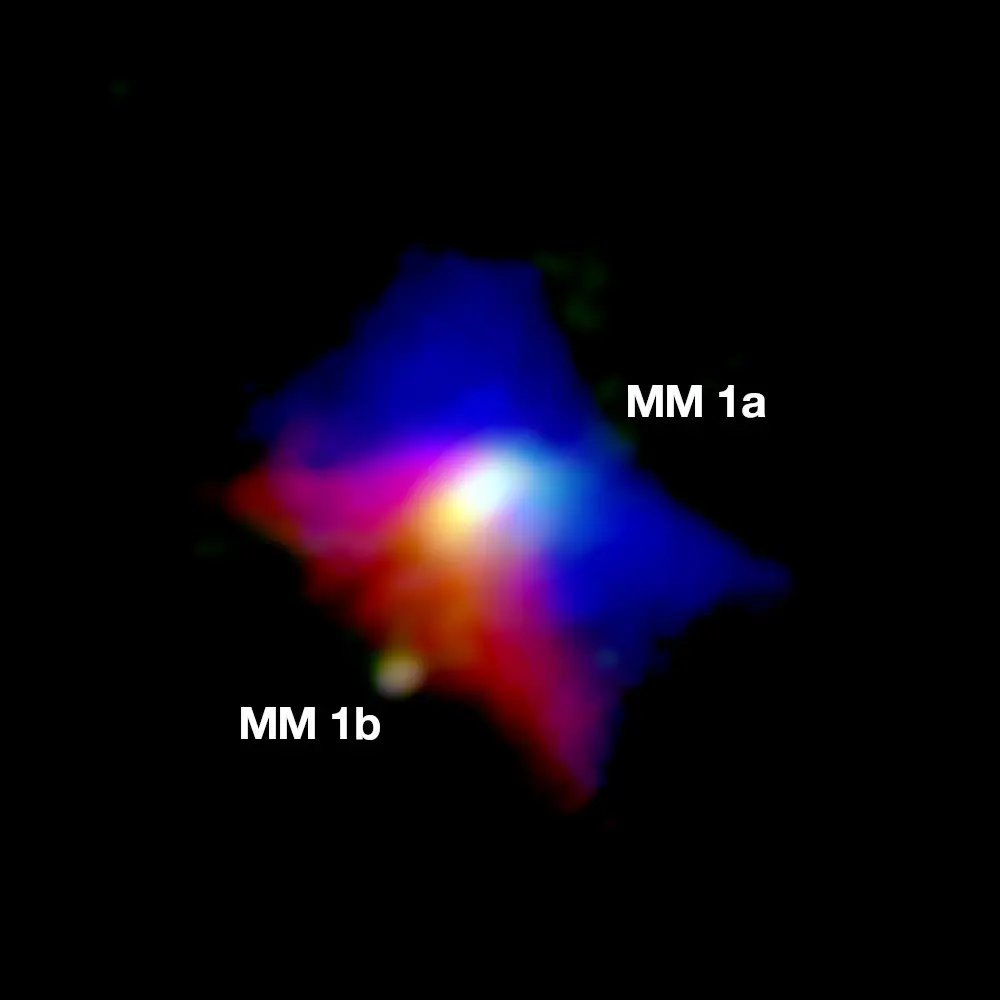

Curious Binary System Seen by ALMA

Observation of the dust emission (green) and the cool gas around MM1a (red is receding gas, blue is approaching gas), indicating that the outflow cavity rotates in the same sense as the central accretion disc. MM1b is seen orbiting in the lower left.

Credit: ALMA (ESO/NAOJ/NRAO); J. D. Ilee / University of Leeds